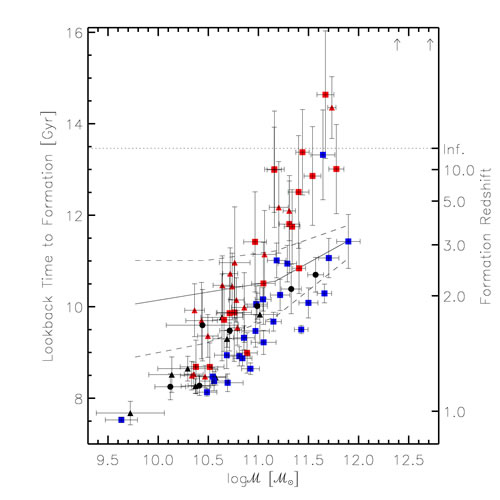

Lookback time to formation for the individual galaxies

The lookback time to formation for the individual galaxies in the sample versus the galaxy masses. Field galaxies at redshifts z∼1 - black and blue points, cluster galaxies at redshifts 0.8-0.9 - red points.

Credit: International Gemini Observatory/NOIRLab/NSF/AURA